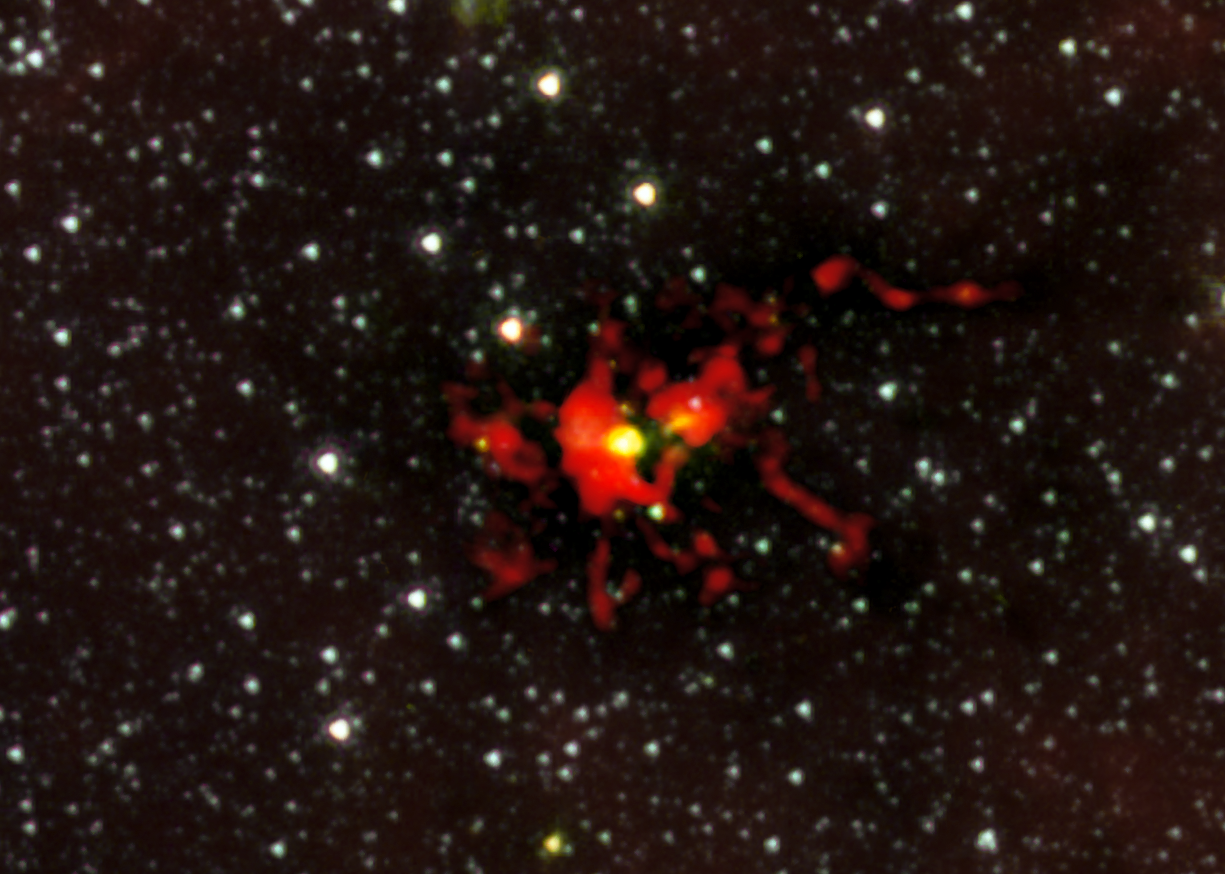

ALMA observes the birth of a monster star

Observations of the dark cloud SDC 335.579-0.292 using the Atacama Large Millimeter/submillimeter array (ALMA) have given astronomers the best view yet of a monster star in the process of forming. A stellar womb with over 500 times the mass than the Sun has been found and appears as the yellow blob near the centre of this picture. This is the largest ever seen in the Milky Way — and it is still growing. The embryonic star within is hungrily feeding on the material that is racing inwards. It is expected to give birth to a very brilliant star with up to 100 times the mass of the Sun.

This image combines data from ALMA and NASA’s Spitzer Space Telescope.

Credit: ALMA (ESO/NRAJ/NRAO)/NASA/Spitzer/JPL-Caltech/GLIMPSE